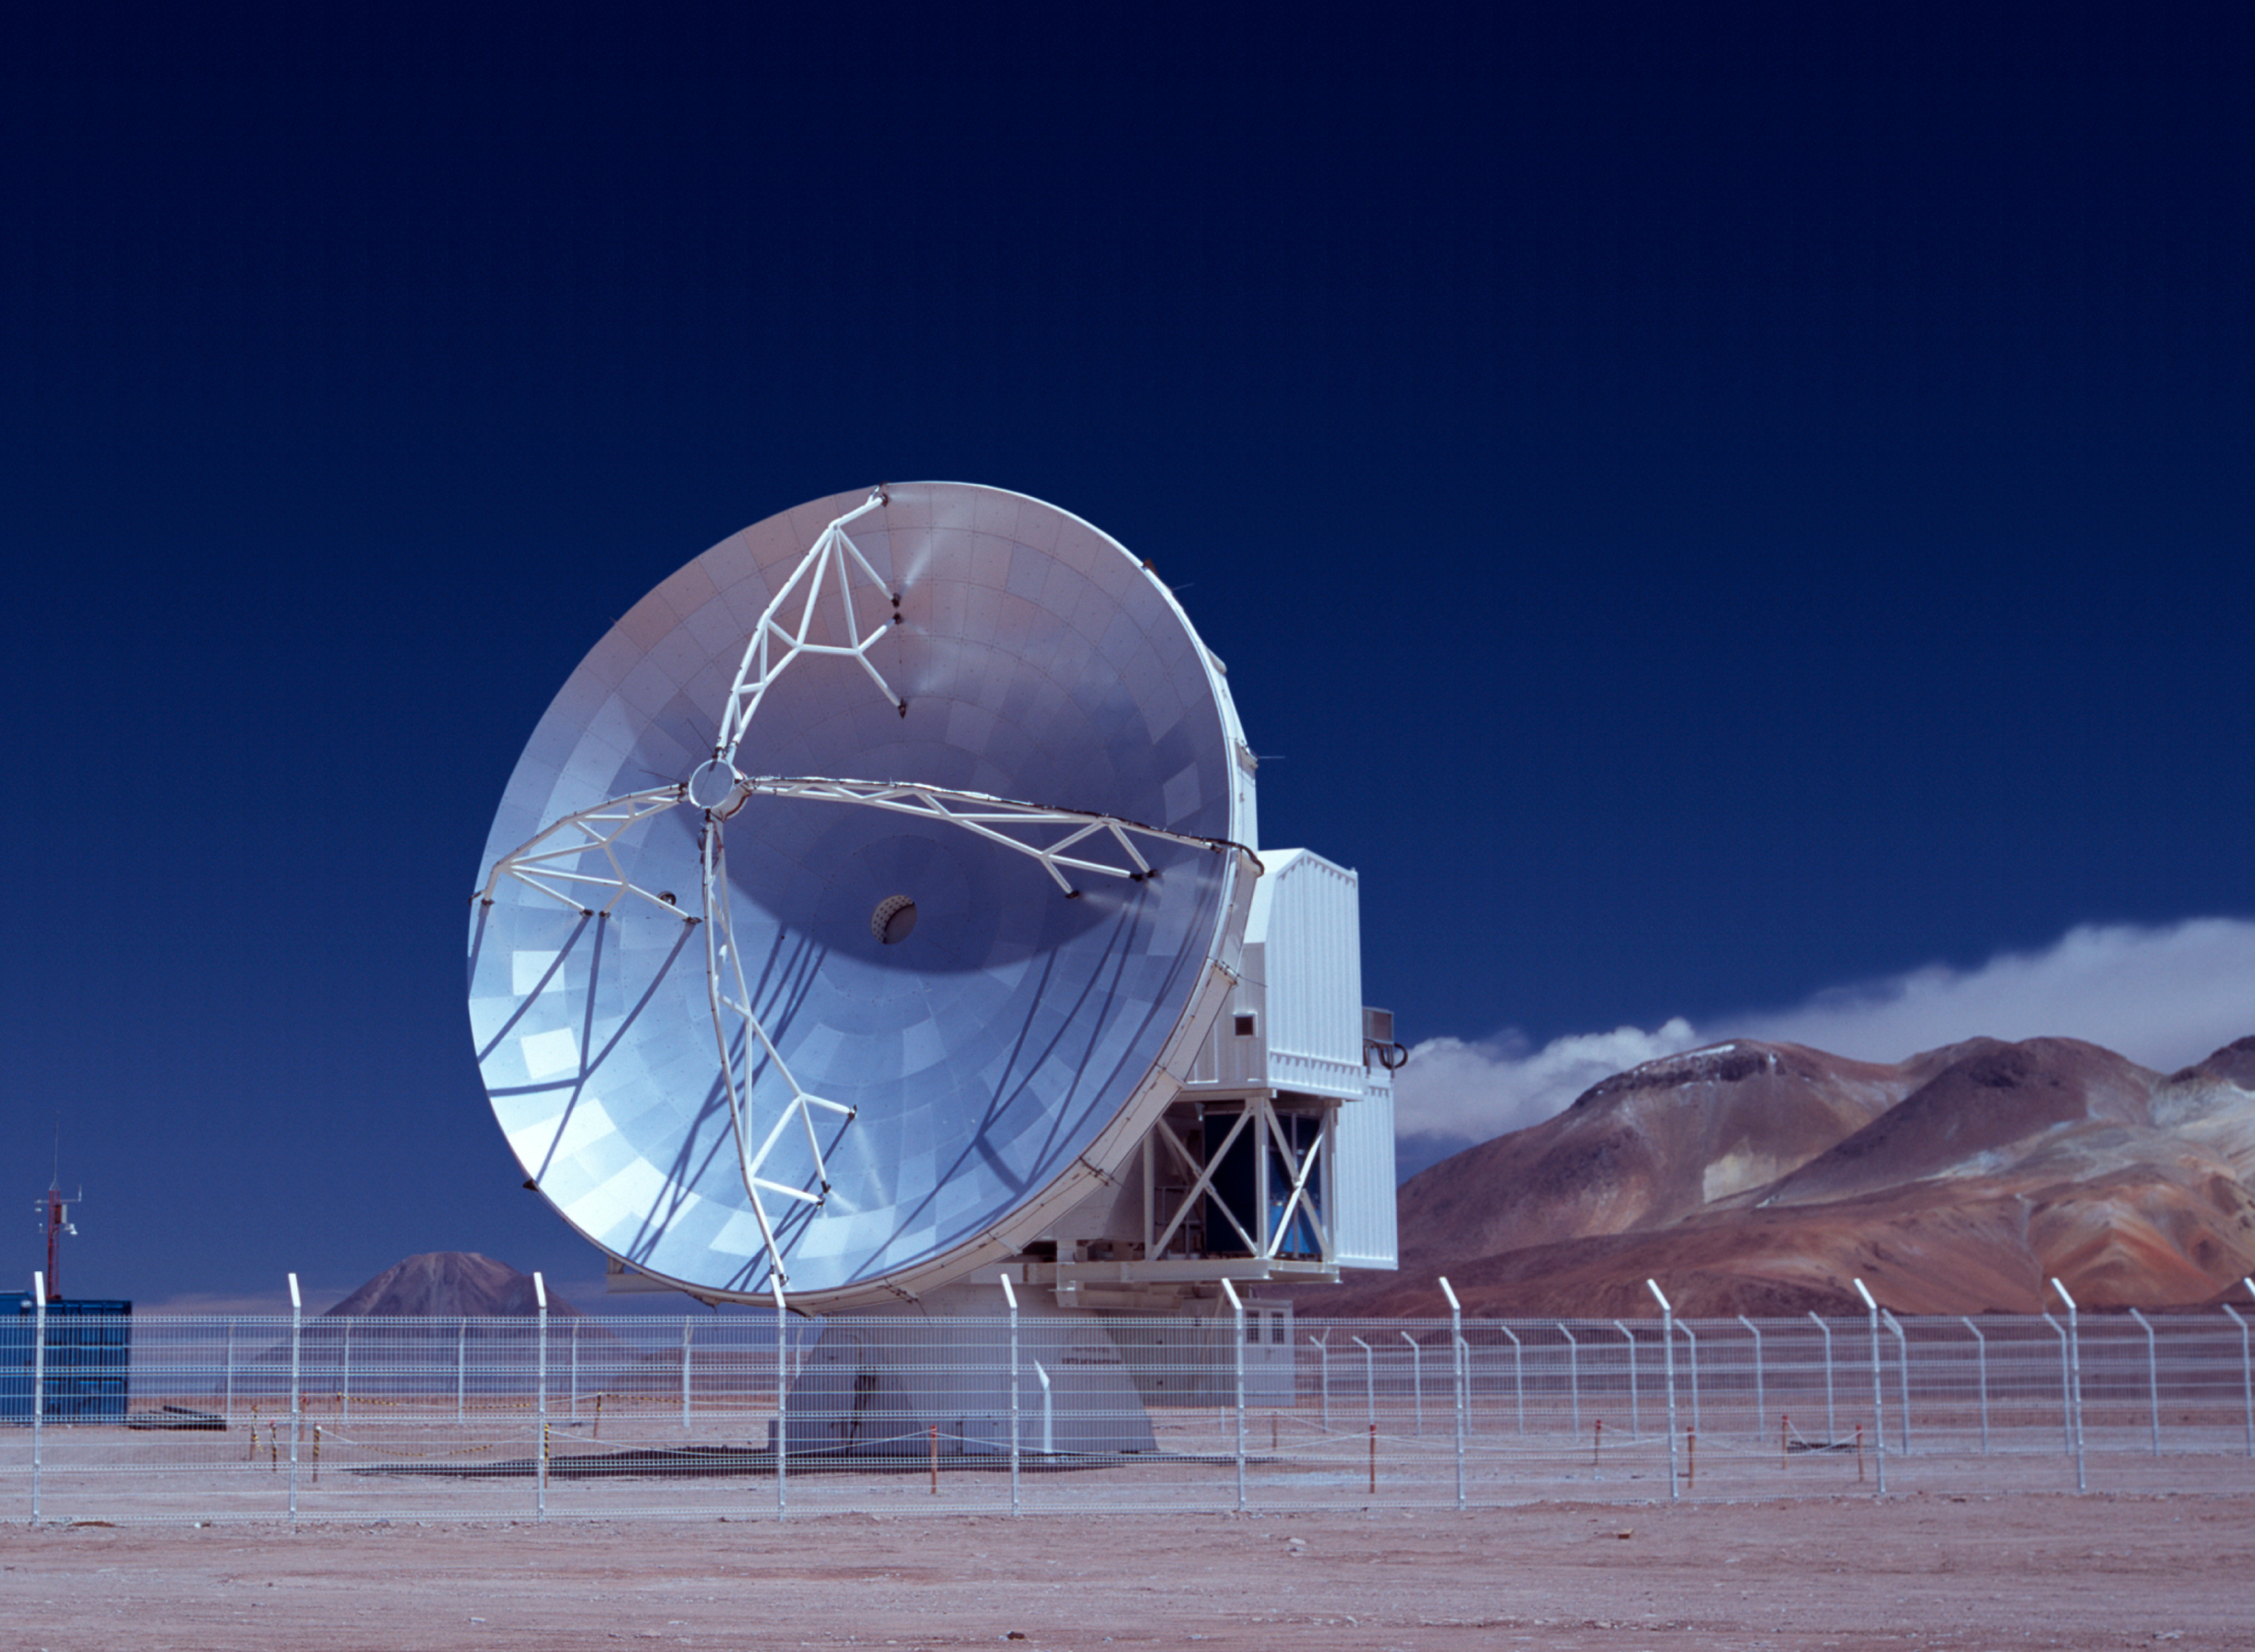

APEX telescope sees first light at Chajnantor

The Atacama Pathfinder Experiment (APEX) is a new technology 12-m telescope, located on the 5,100m high Chajnantor plateau in the Atacama Desert (Chile). The APEX telescope is designed to work at sub-millimetre wavelengths, in the 0.2 to 1.5 mm range and will provide access to the "Cold Universe" with unprecedented sensitivity and image quality.

Credit: ESO